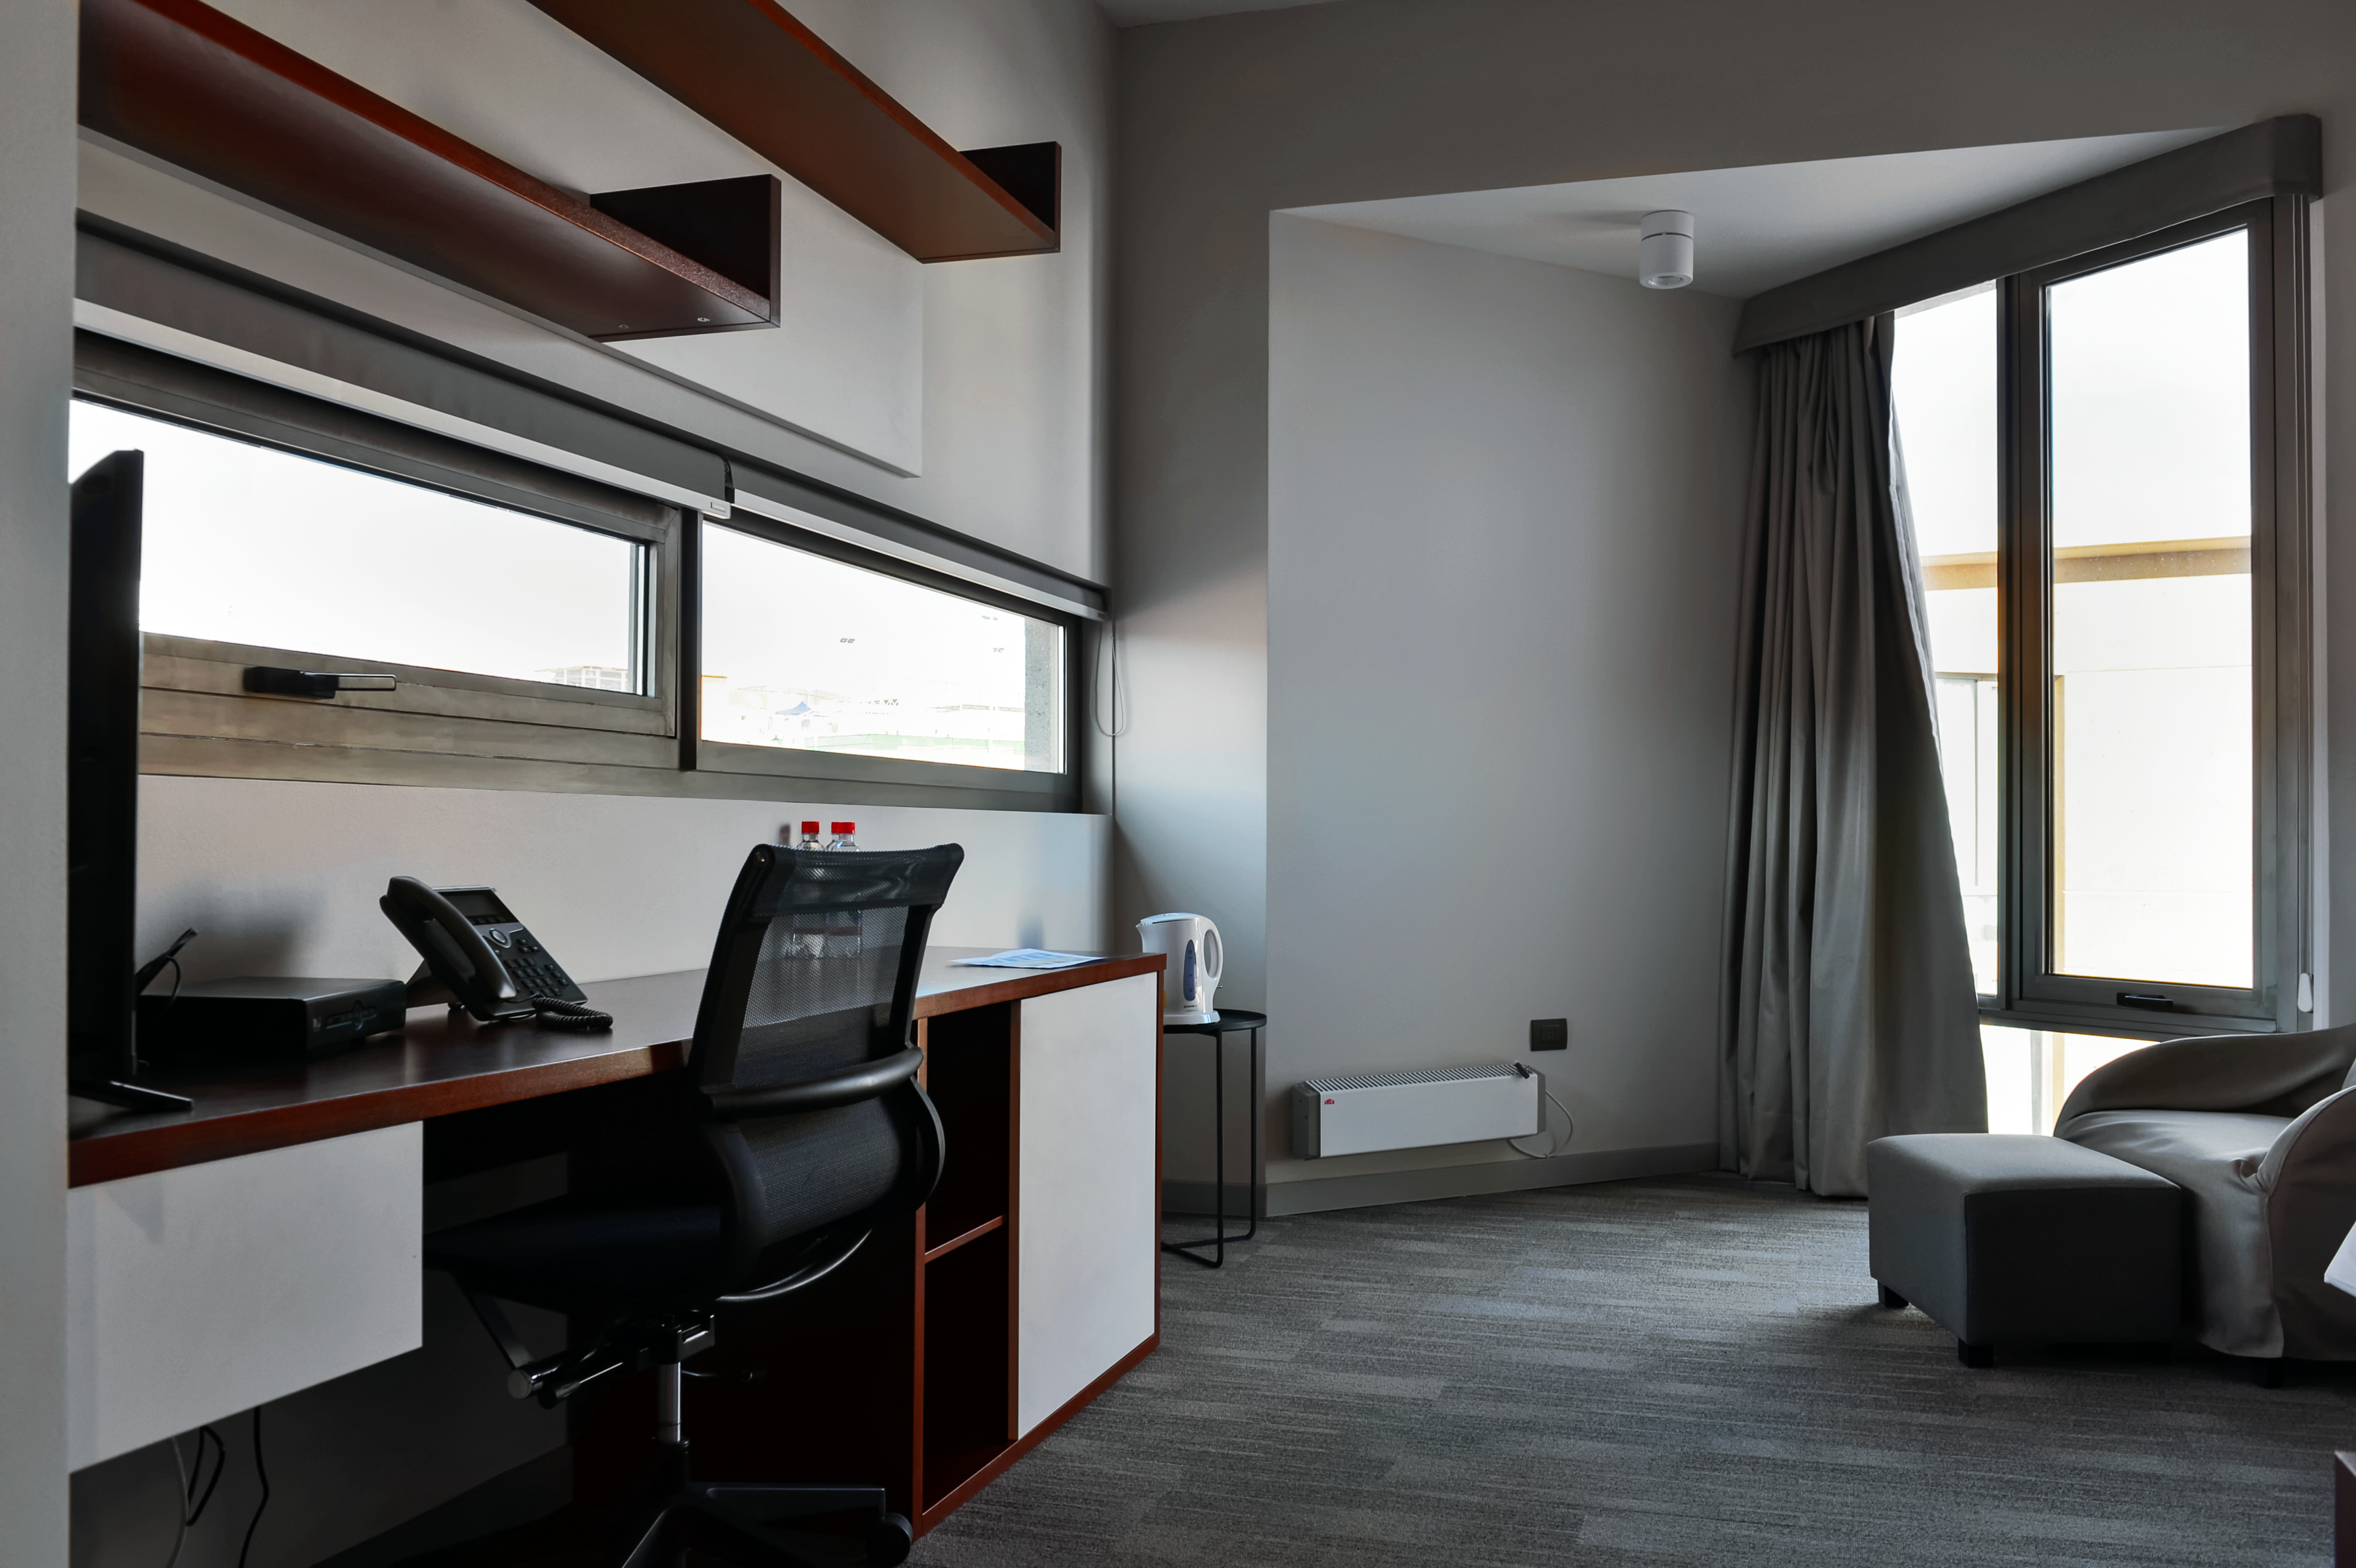

Inside the ALMA Residencia

Inside the recently-completed ALMA Residencia, which serves as lodgings for staff and astronomers visiting to study the Universe with the Atacama Large Millimeter/submillimeter Array (ALMA). With leisure facilities including a library, spa with gym, swimming pool and sauna, the Residencia is designed to provide a relaxing and pleasant living space to balance the harsh desert surroundings and the challenging working hours of many of the residents.

Credit: A. Caproni/ESO